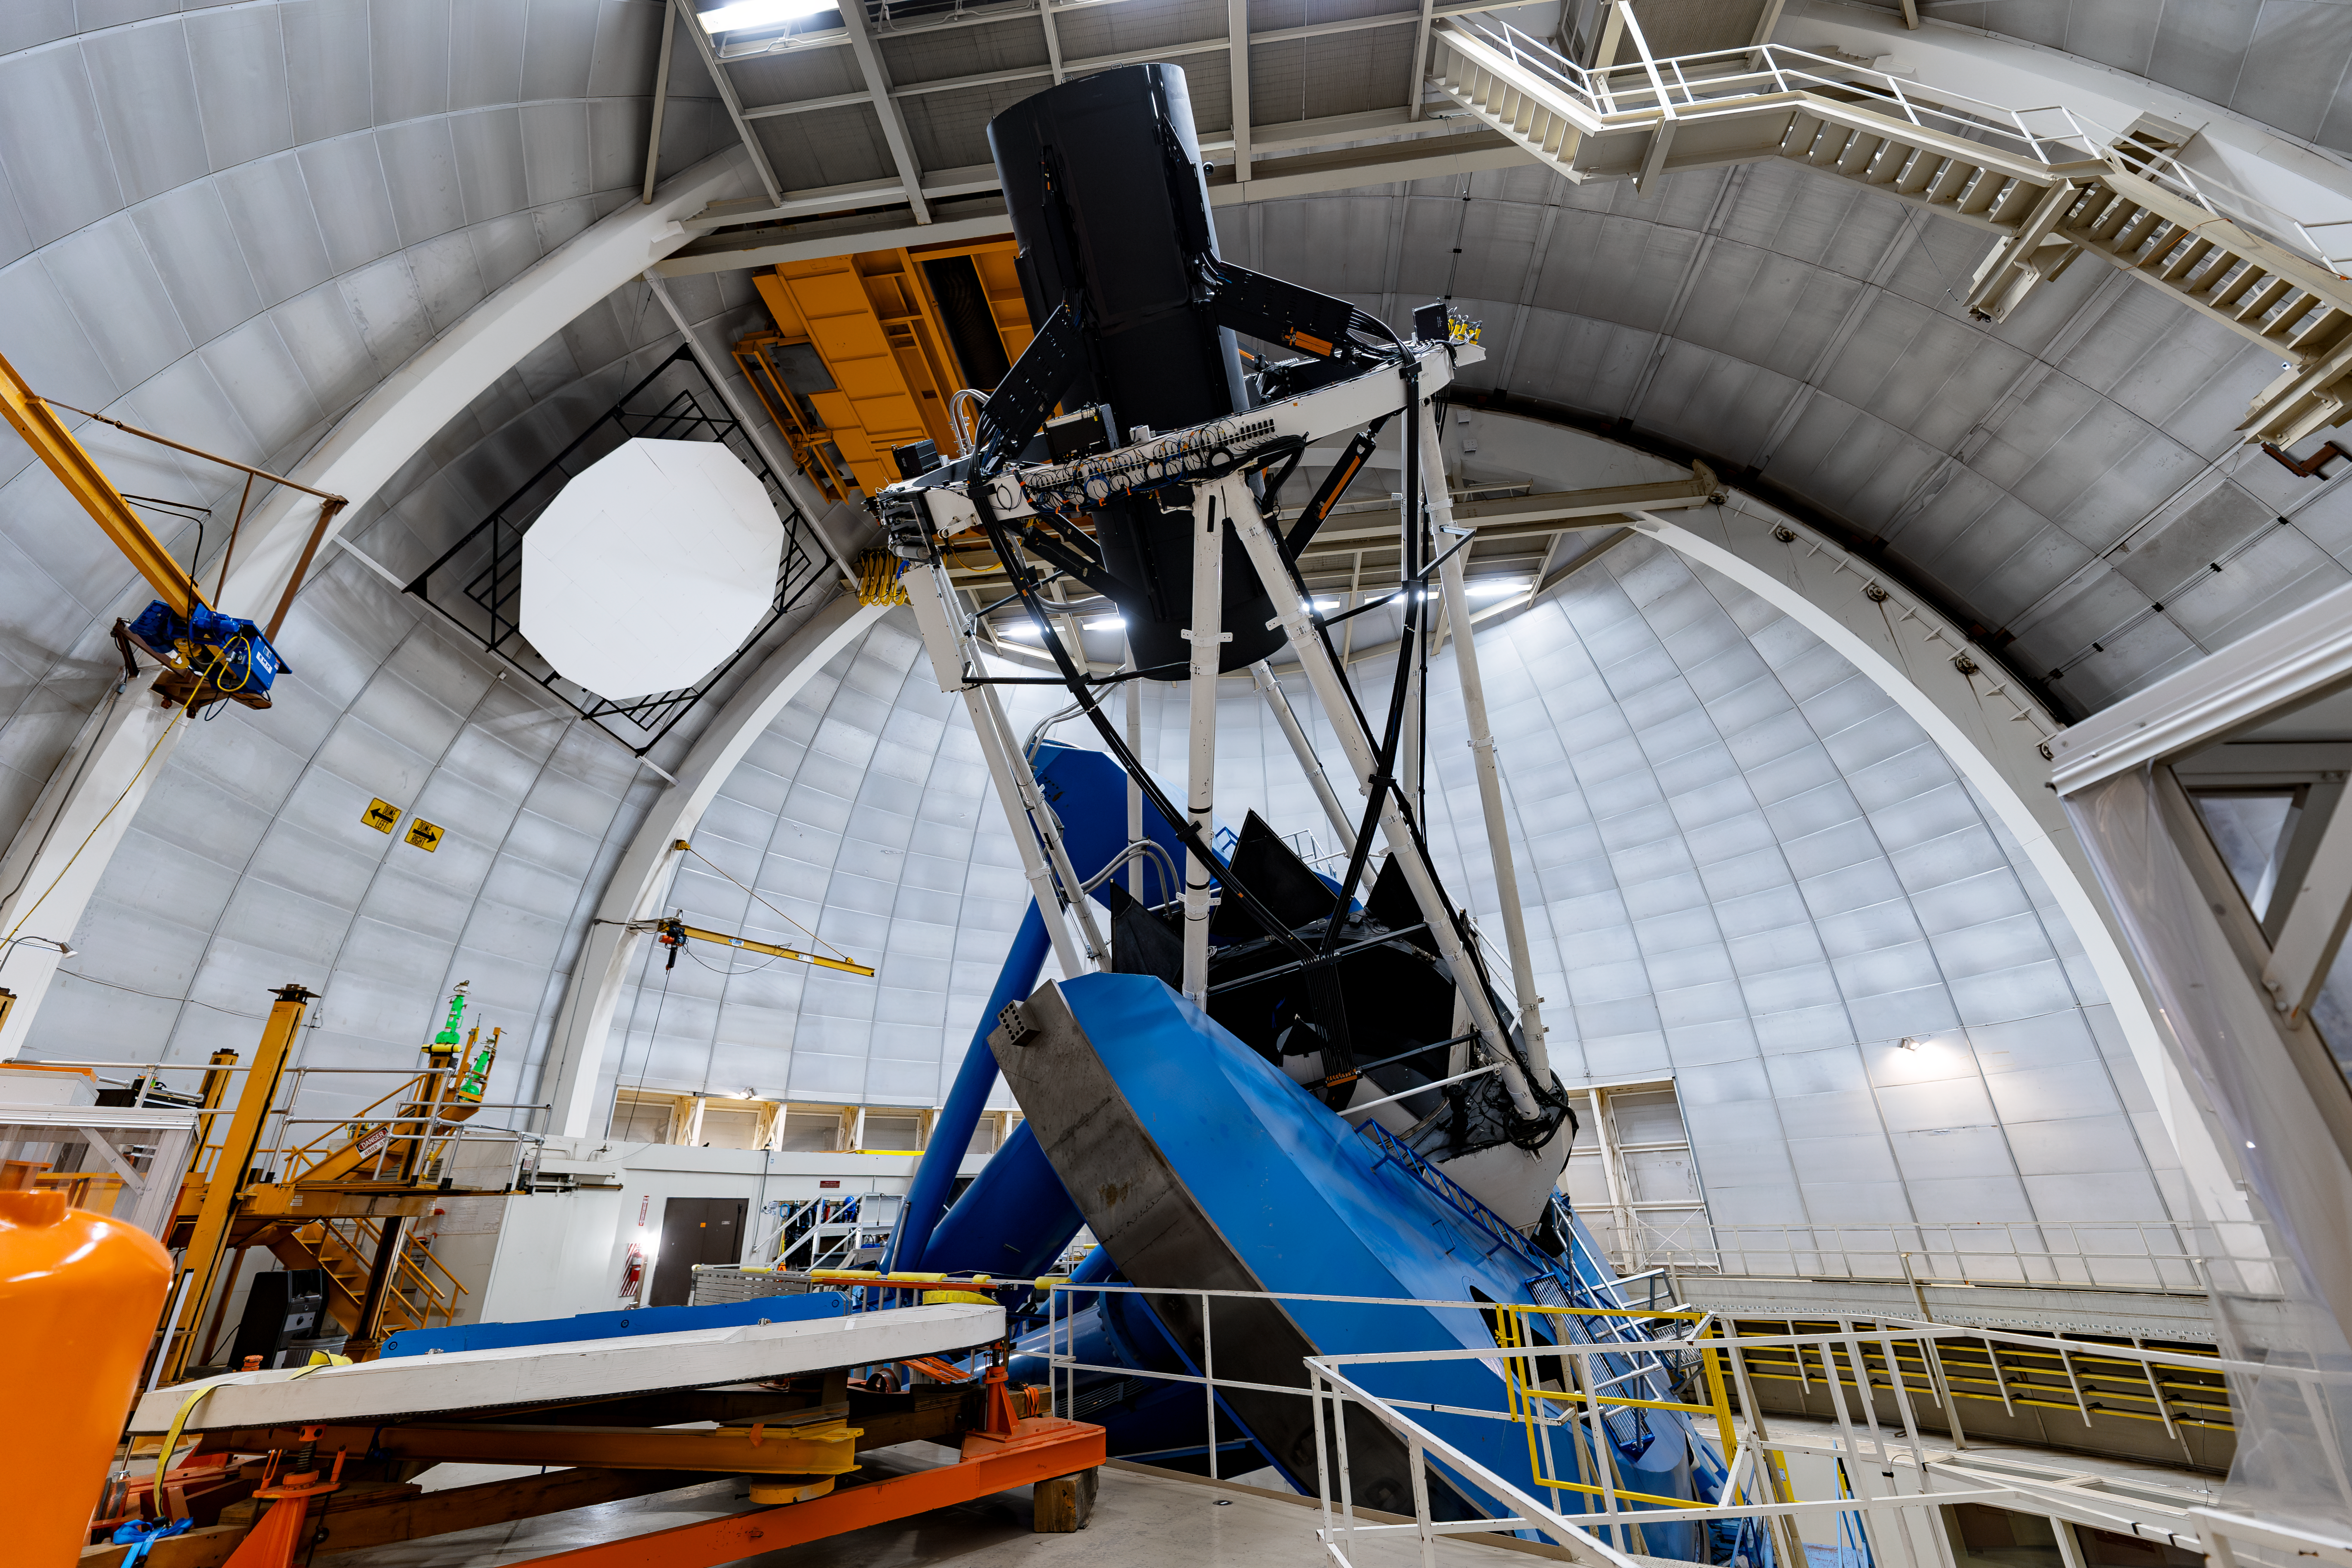

Nicholas U.Mayall 4-meter Telescope Interior

The interior of the U.S. National Science Foundation Nicholas U. Mayall 4-meter Telescope at Kitt Peak National Observatory (KPNO), a Program of NSF NOIRLab, on which DESI is mounted.

Credit: DESI Collaboration/DOE/KPNO/NOIRLab/NSF/AURA/M. Sargent (Berkeley Lab)